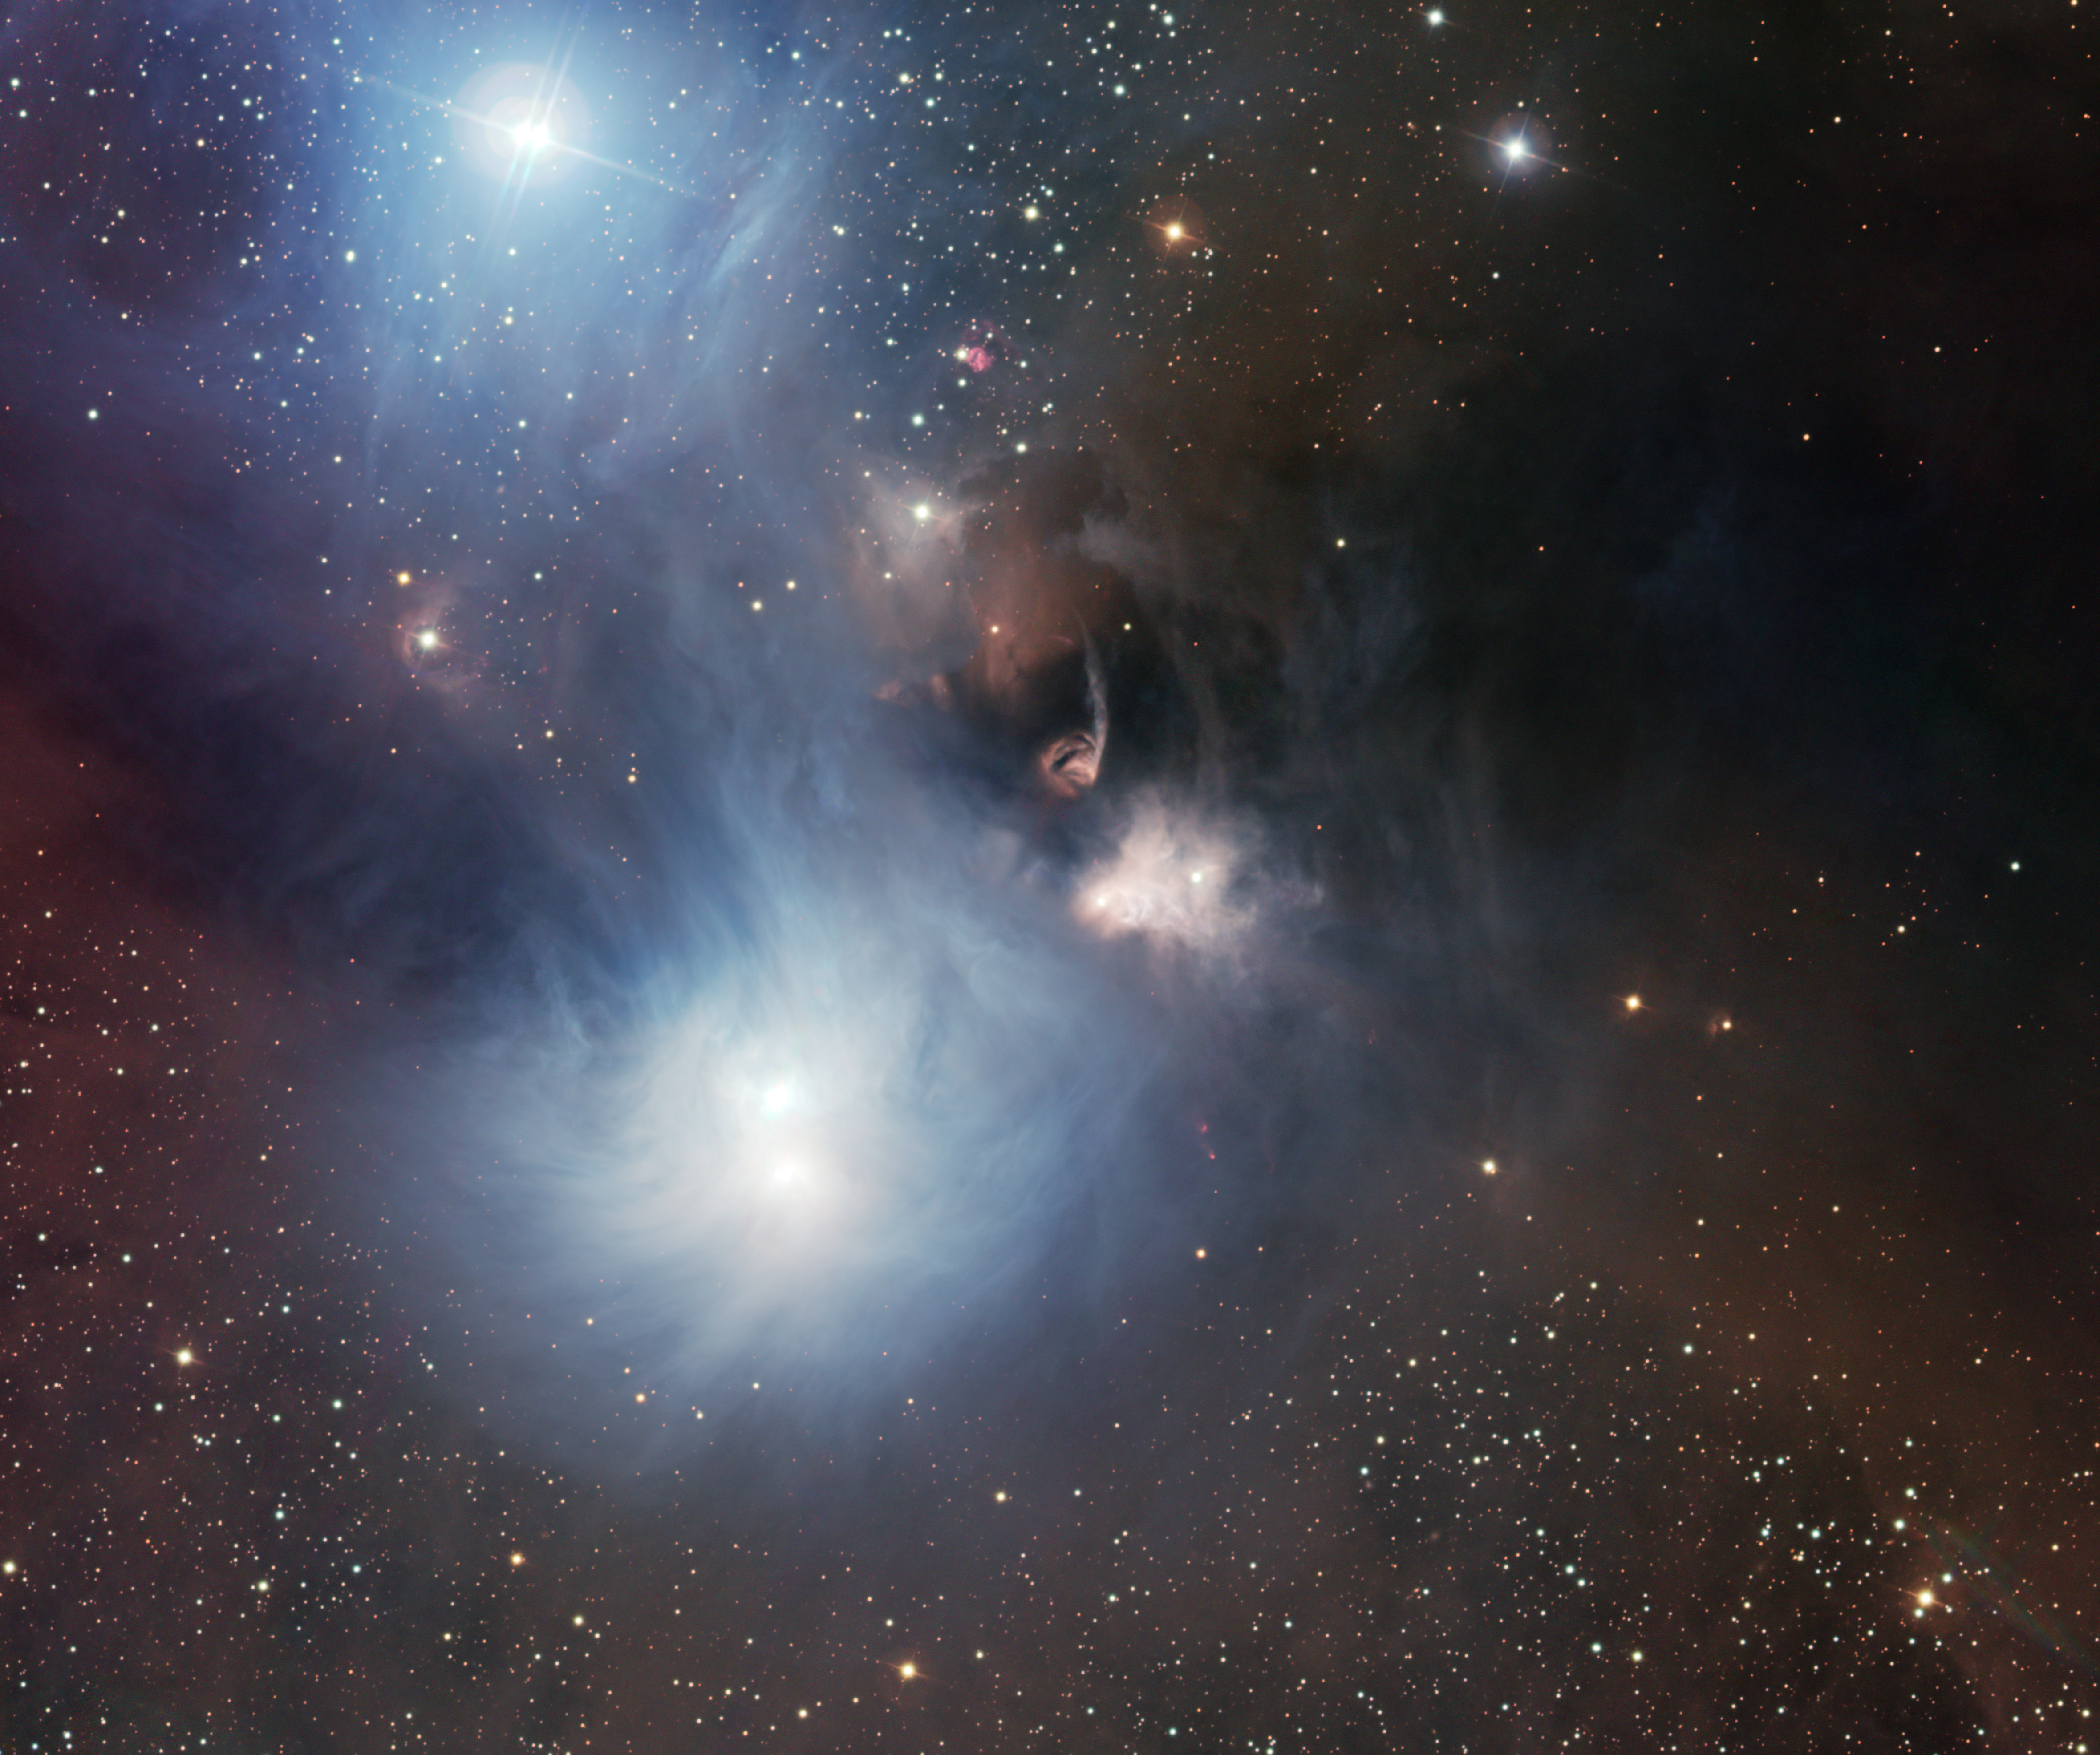

The Coronet region in visible light

This image, taken with the Wide Field Imager on the MPG/ESO 2.2-metre telescope at ESO’s La Silla Observatory in Chile, shows the nearby star-forming region around the Coronet star cluster, in the Corona Australis constellation.

Credit: ESO